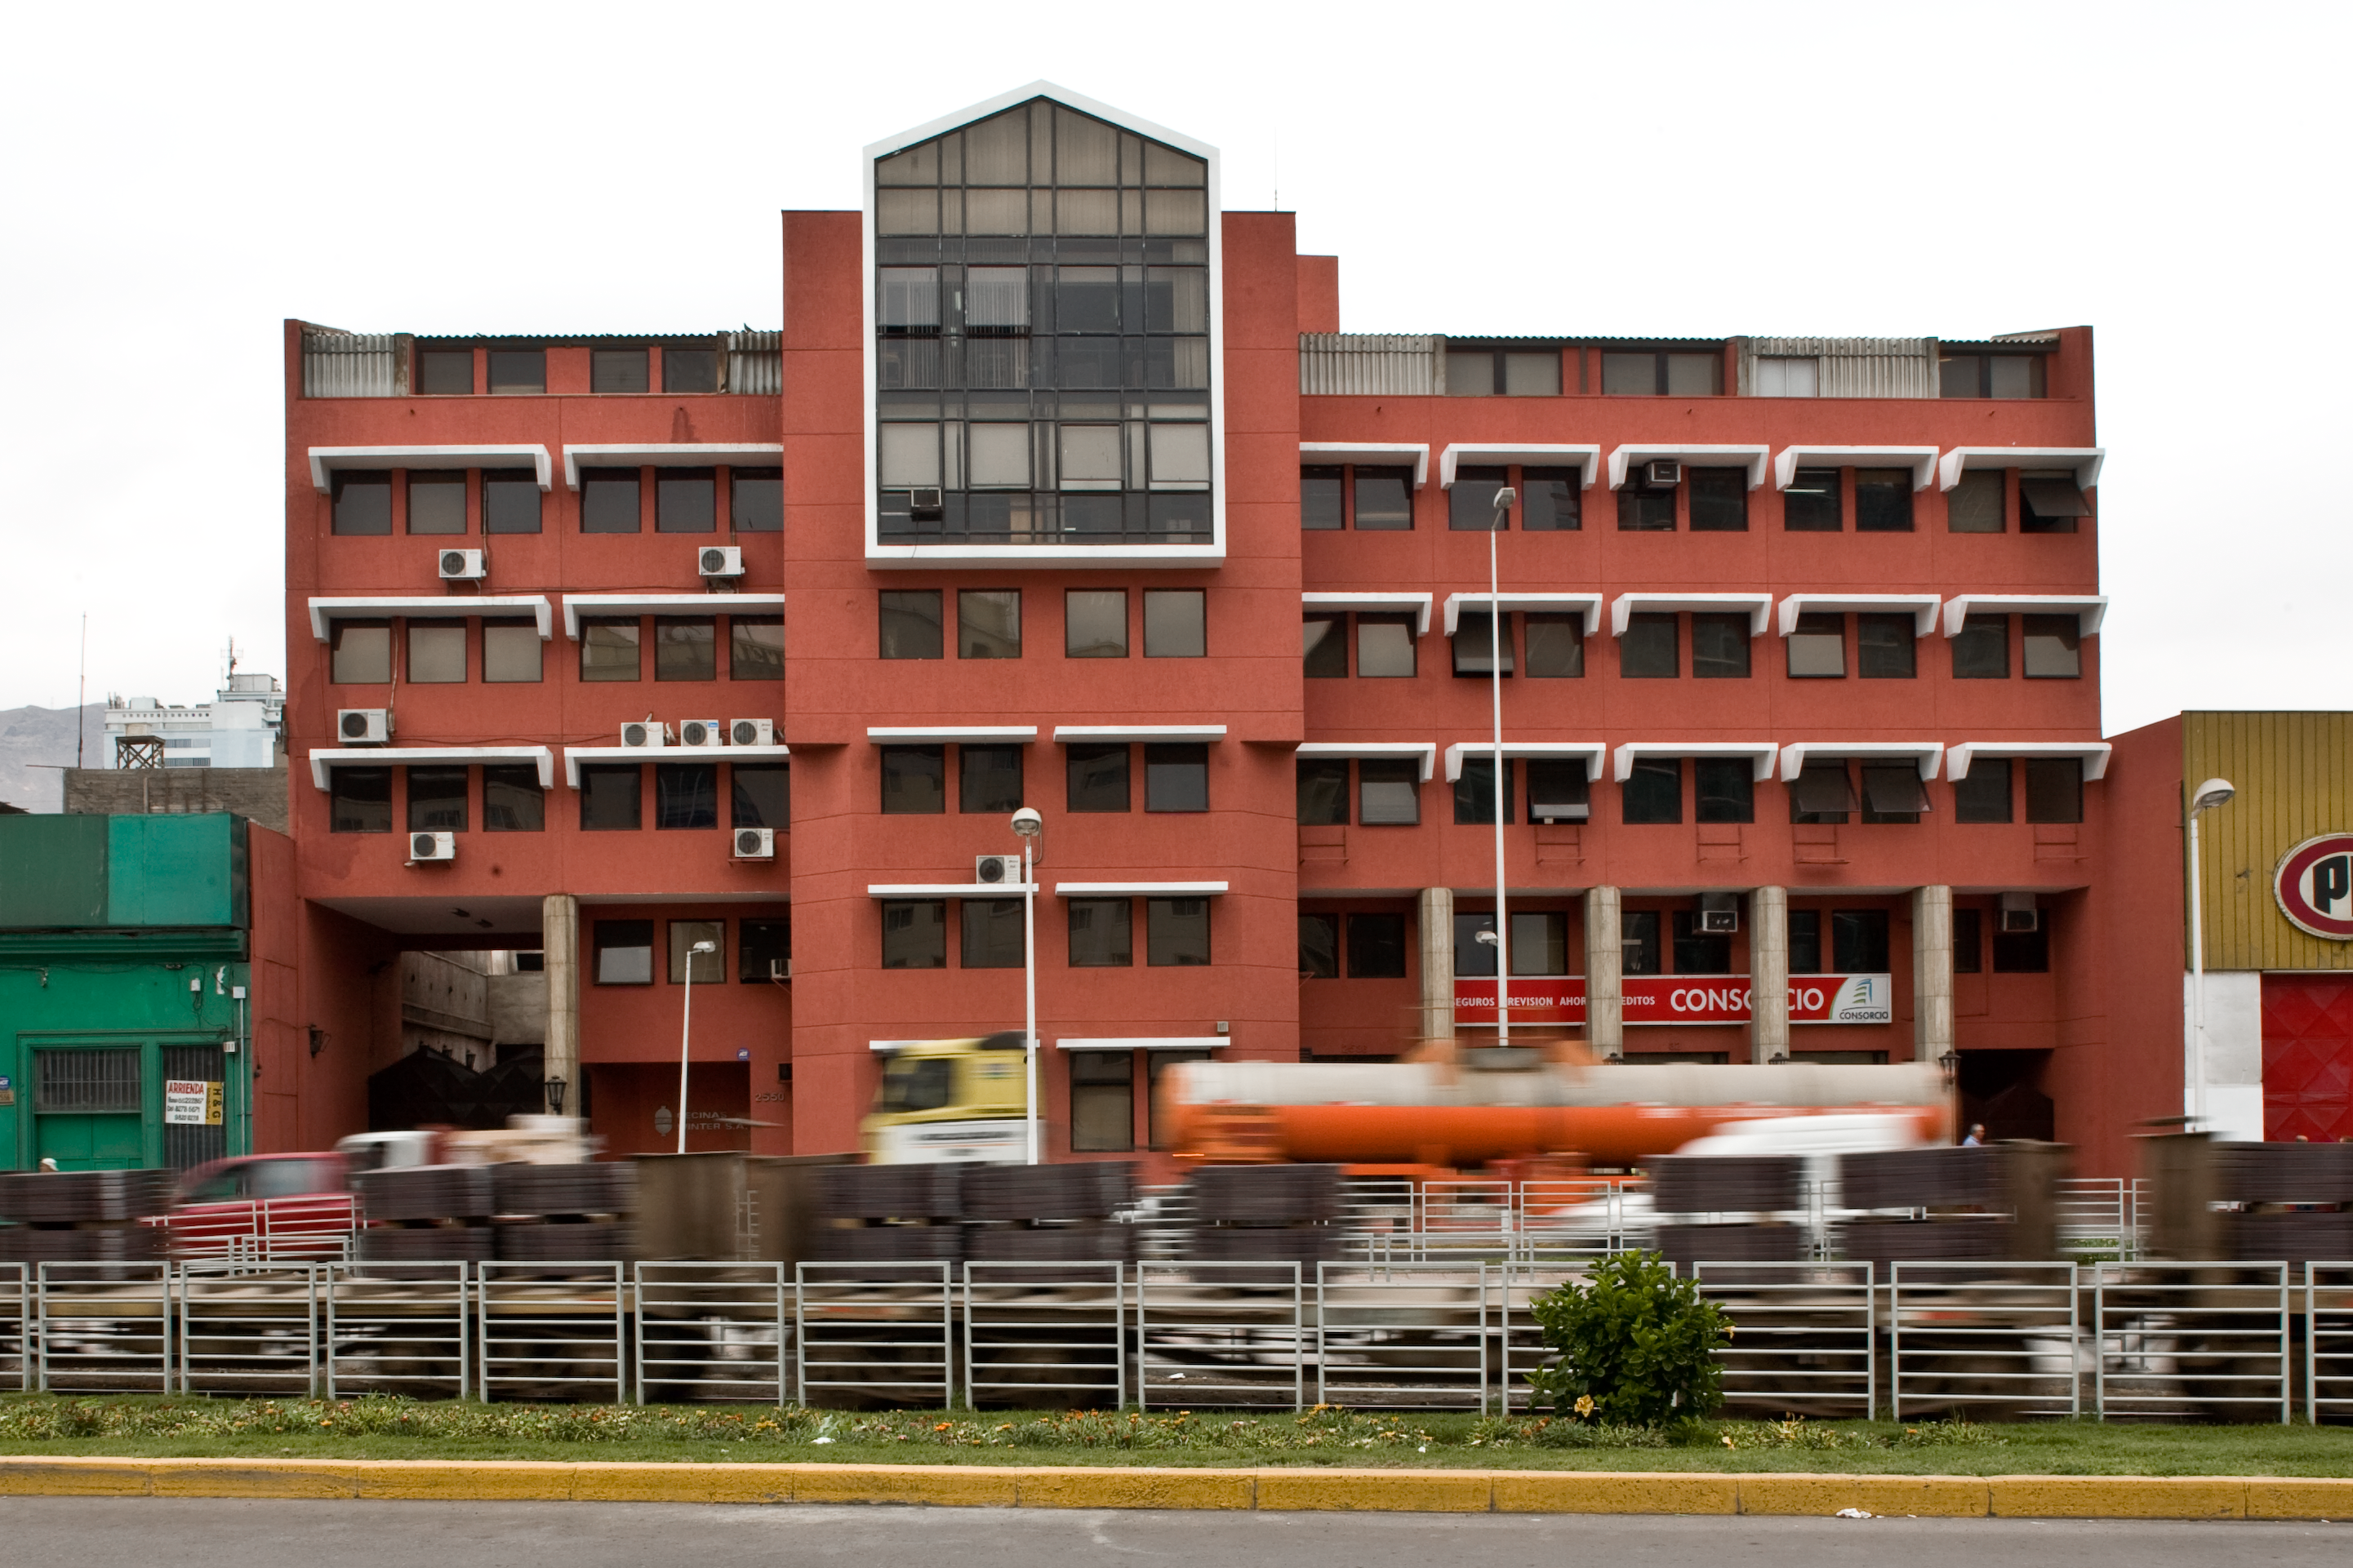

Antofagasta Office

Image of the ESO Office in Antofagasta. The office serves as an administrative point — the last before reaching Paranal — and is a liaison between Paranal and the rest of the sites in Chile. It is also an important contact point for the authorities and the people of the neighbouring communities such as Taltal, Calama and San Pedro de Atacama.

Credit: ESO